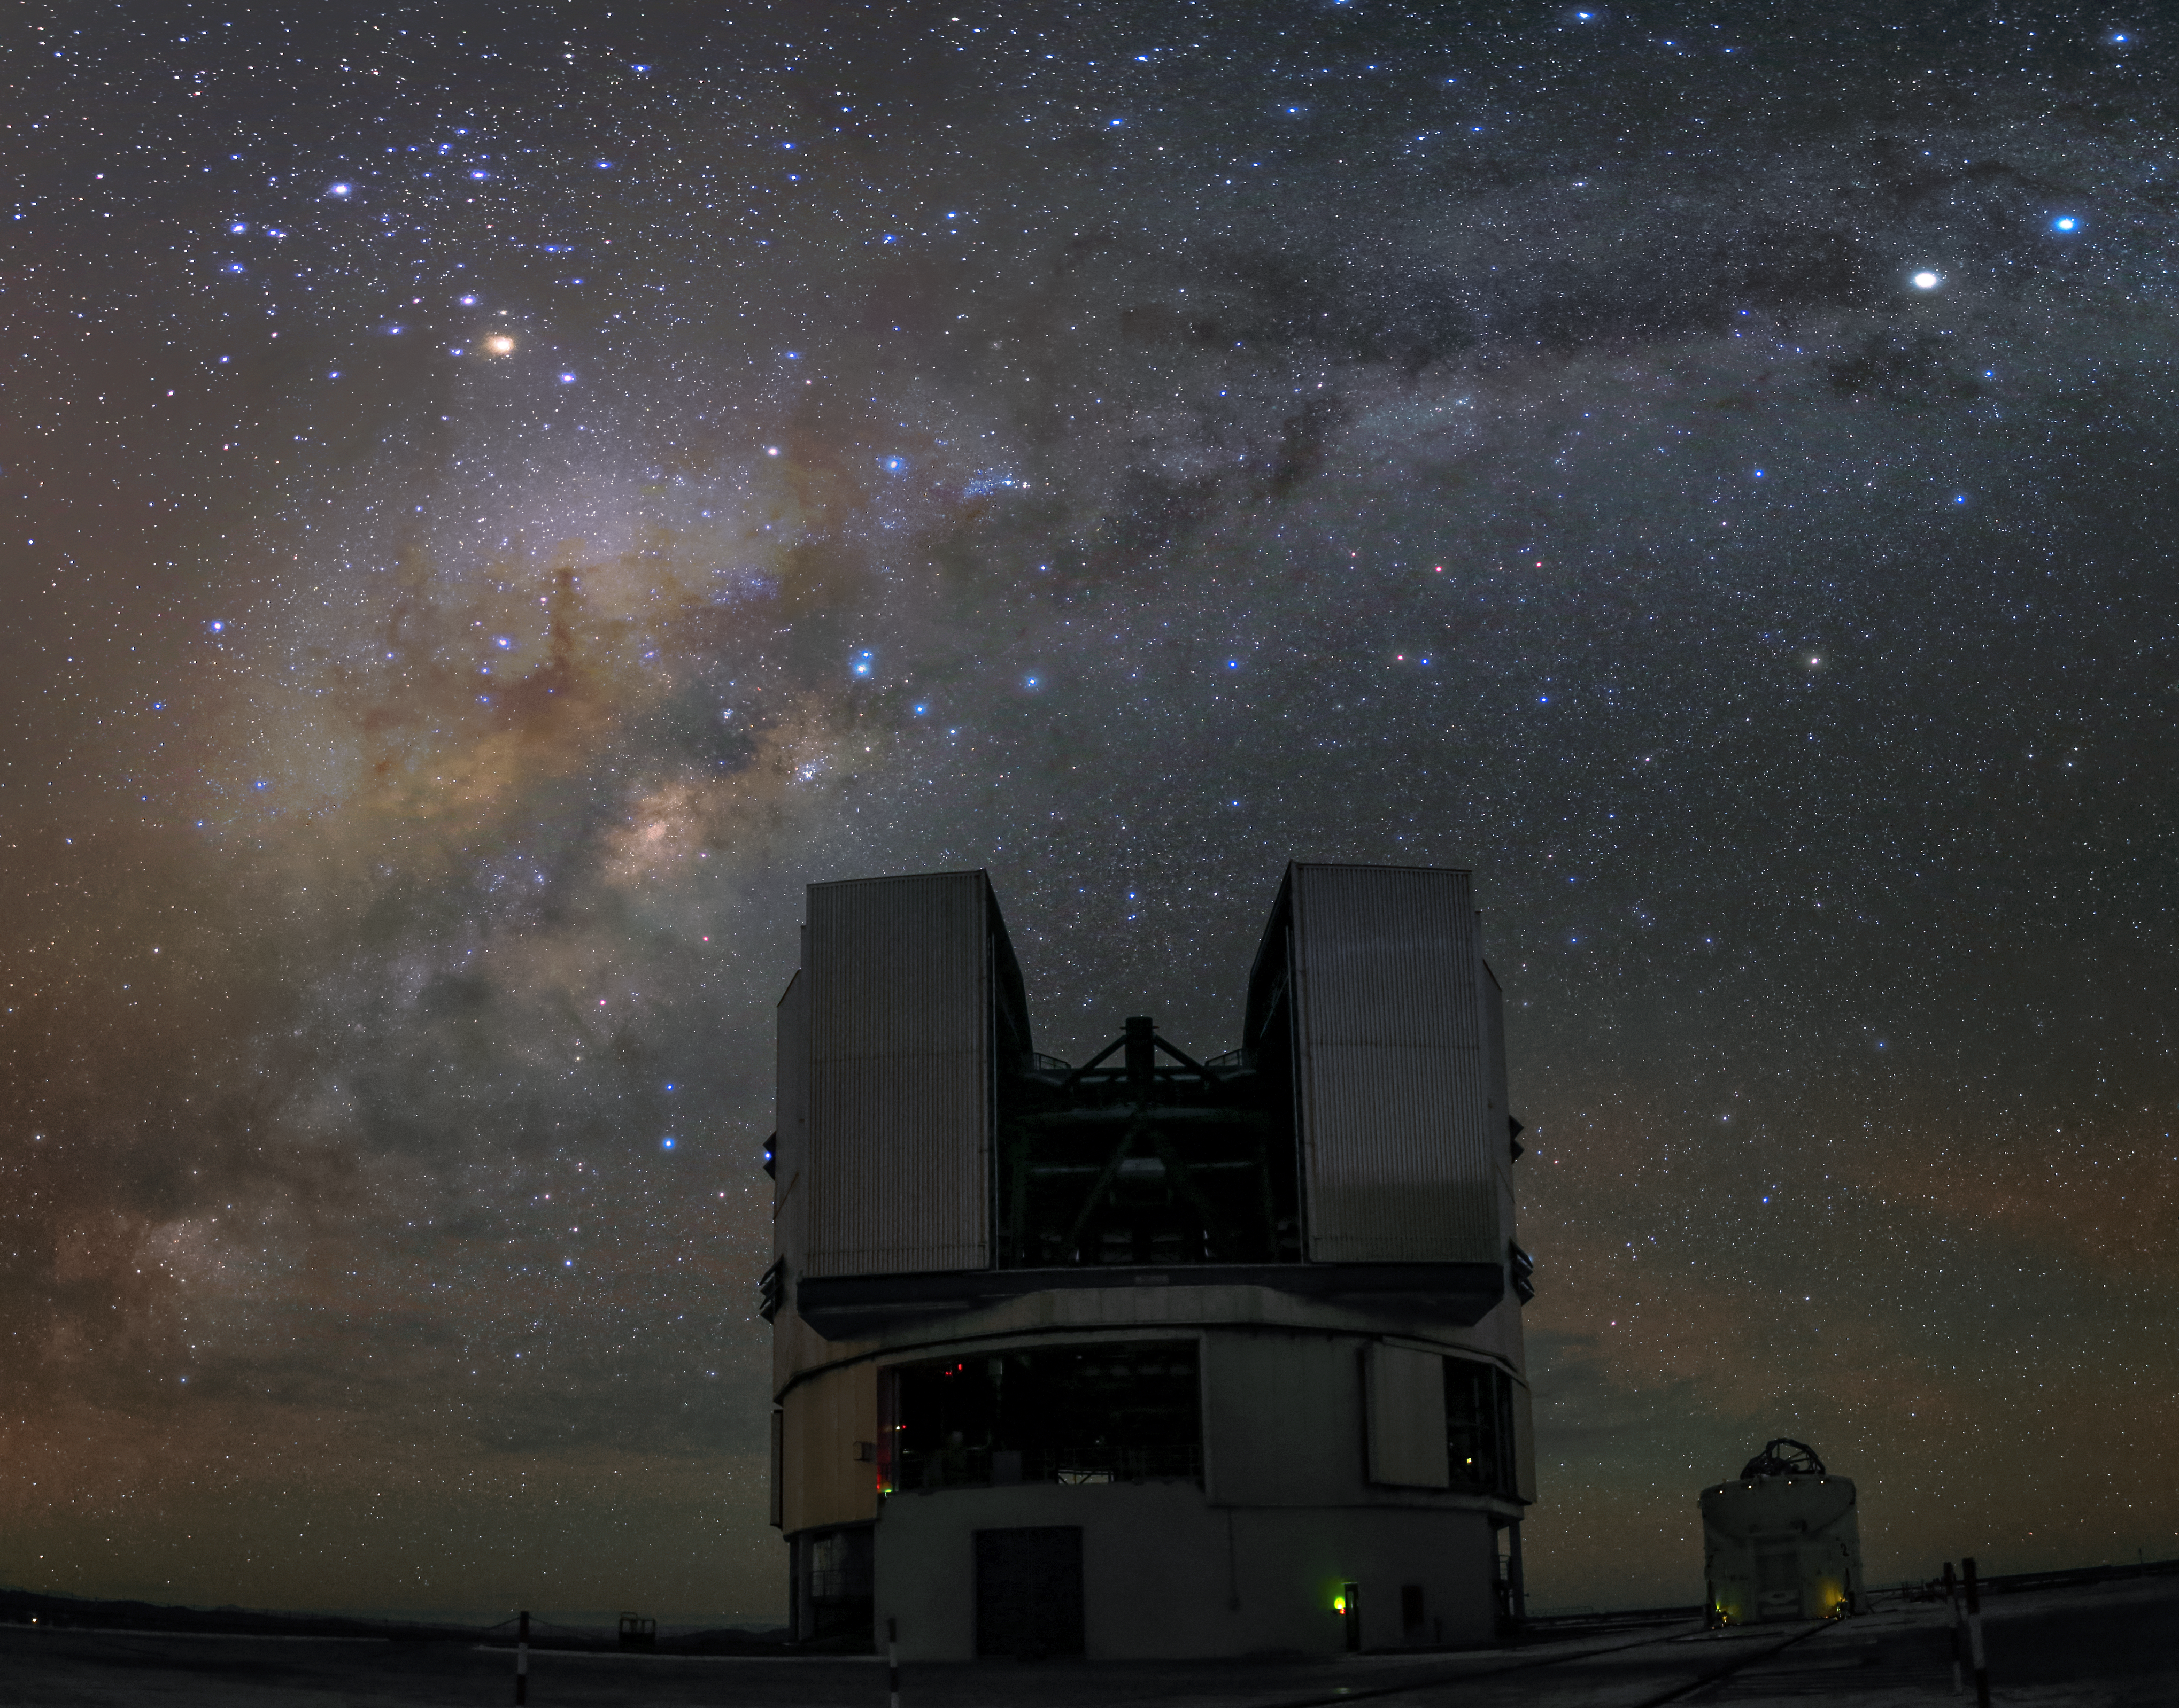

Observations at Paranal

Both the large Unit Telescope of the VLT, as well as the way smaller Auxiliary Telescope have their domes open to observe the night sky above the Paranal Observatory.

Credit: R. Wesson/ESO